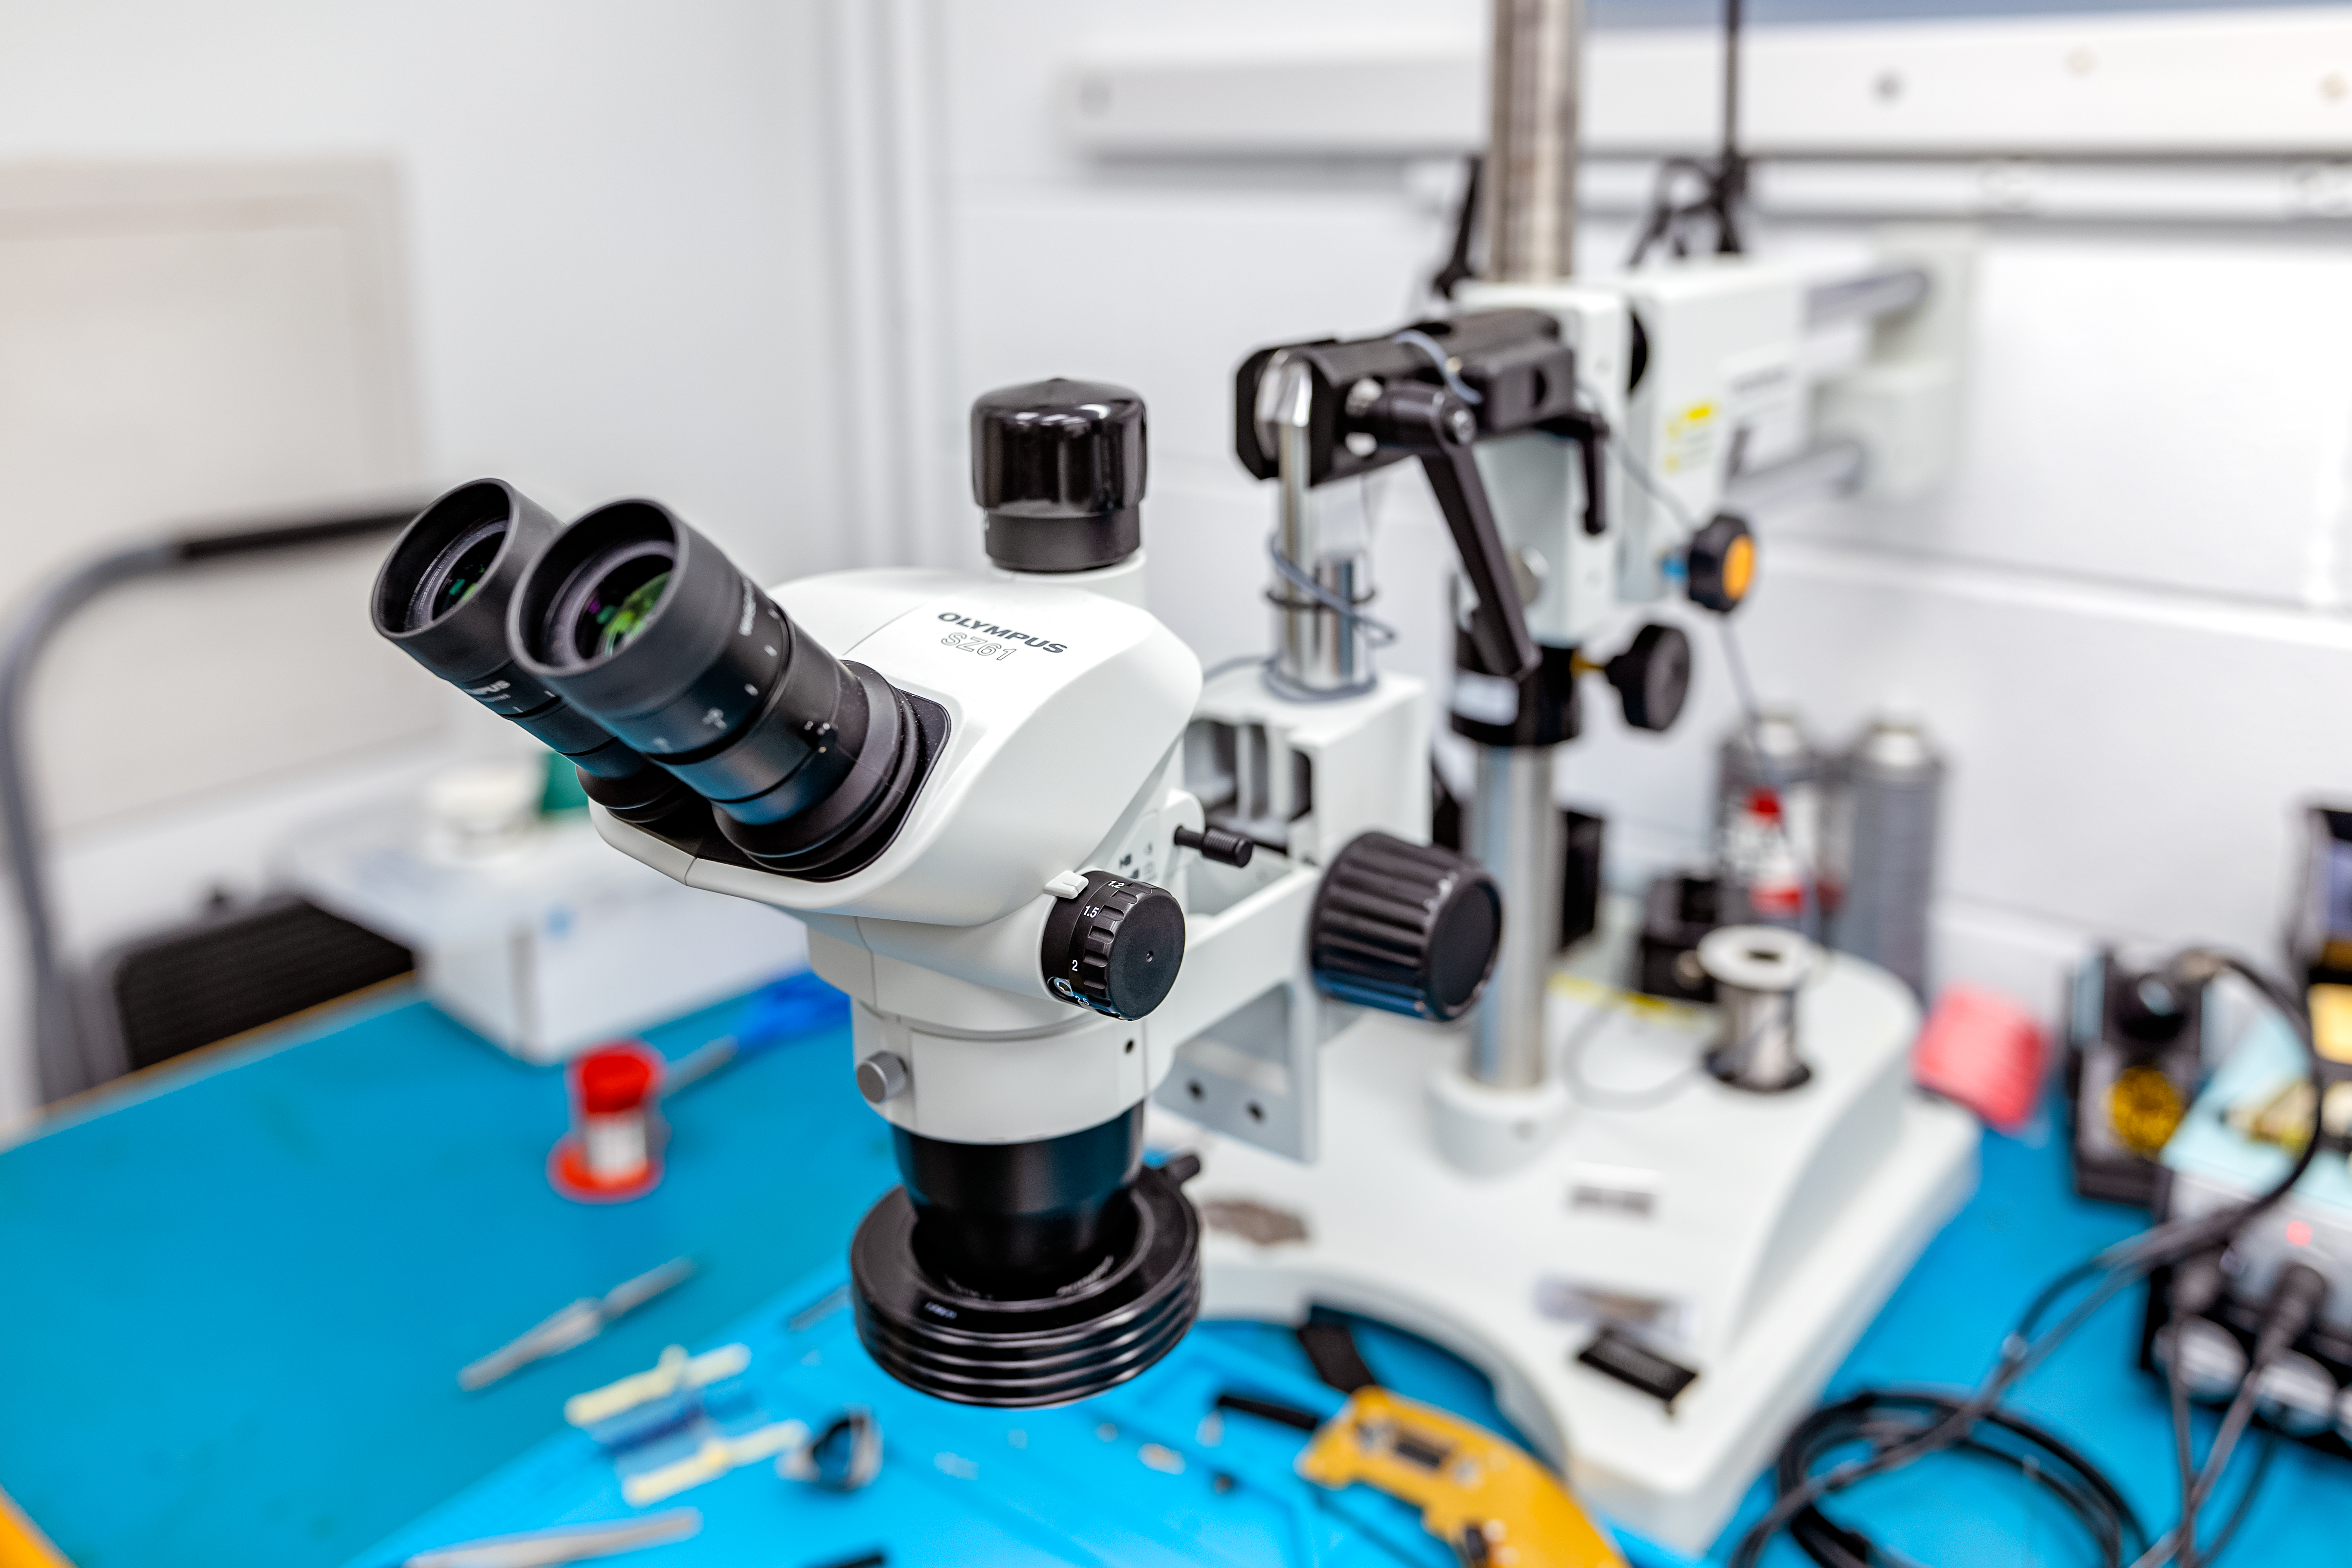

Binocular Microscope at Gemini North Hilo Base Facility

Binocular microscope on workbench at Gemini North Hilo Base Facility.

Credit: International Gemini Observatory/NOIRLab/NSF/AURA/T. Slovinský